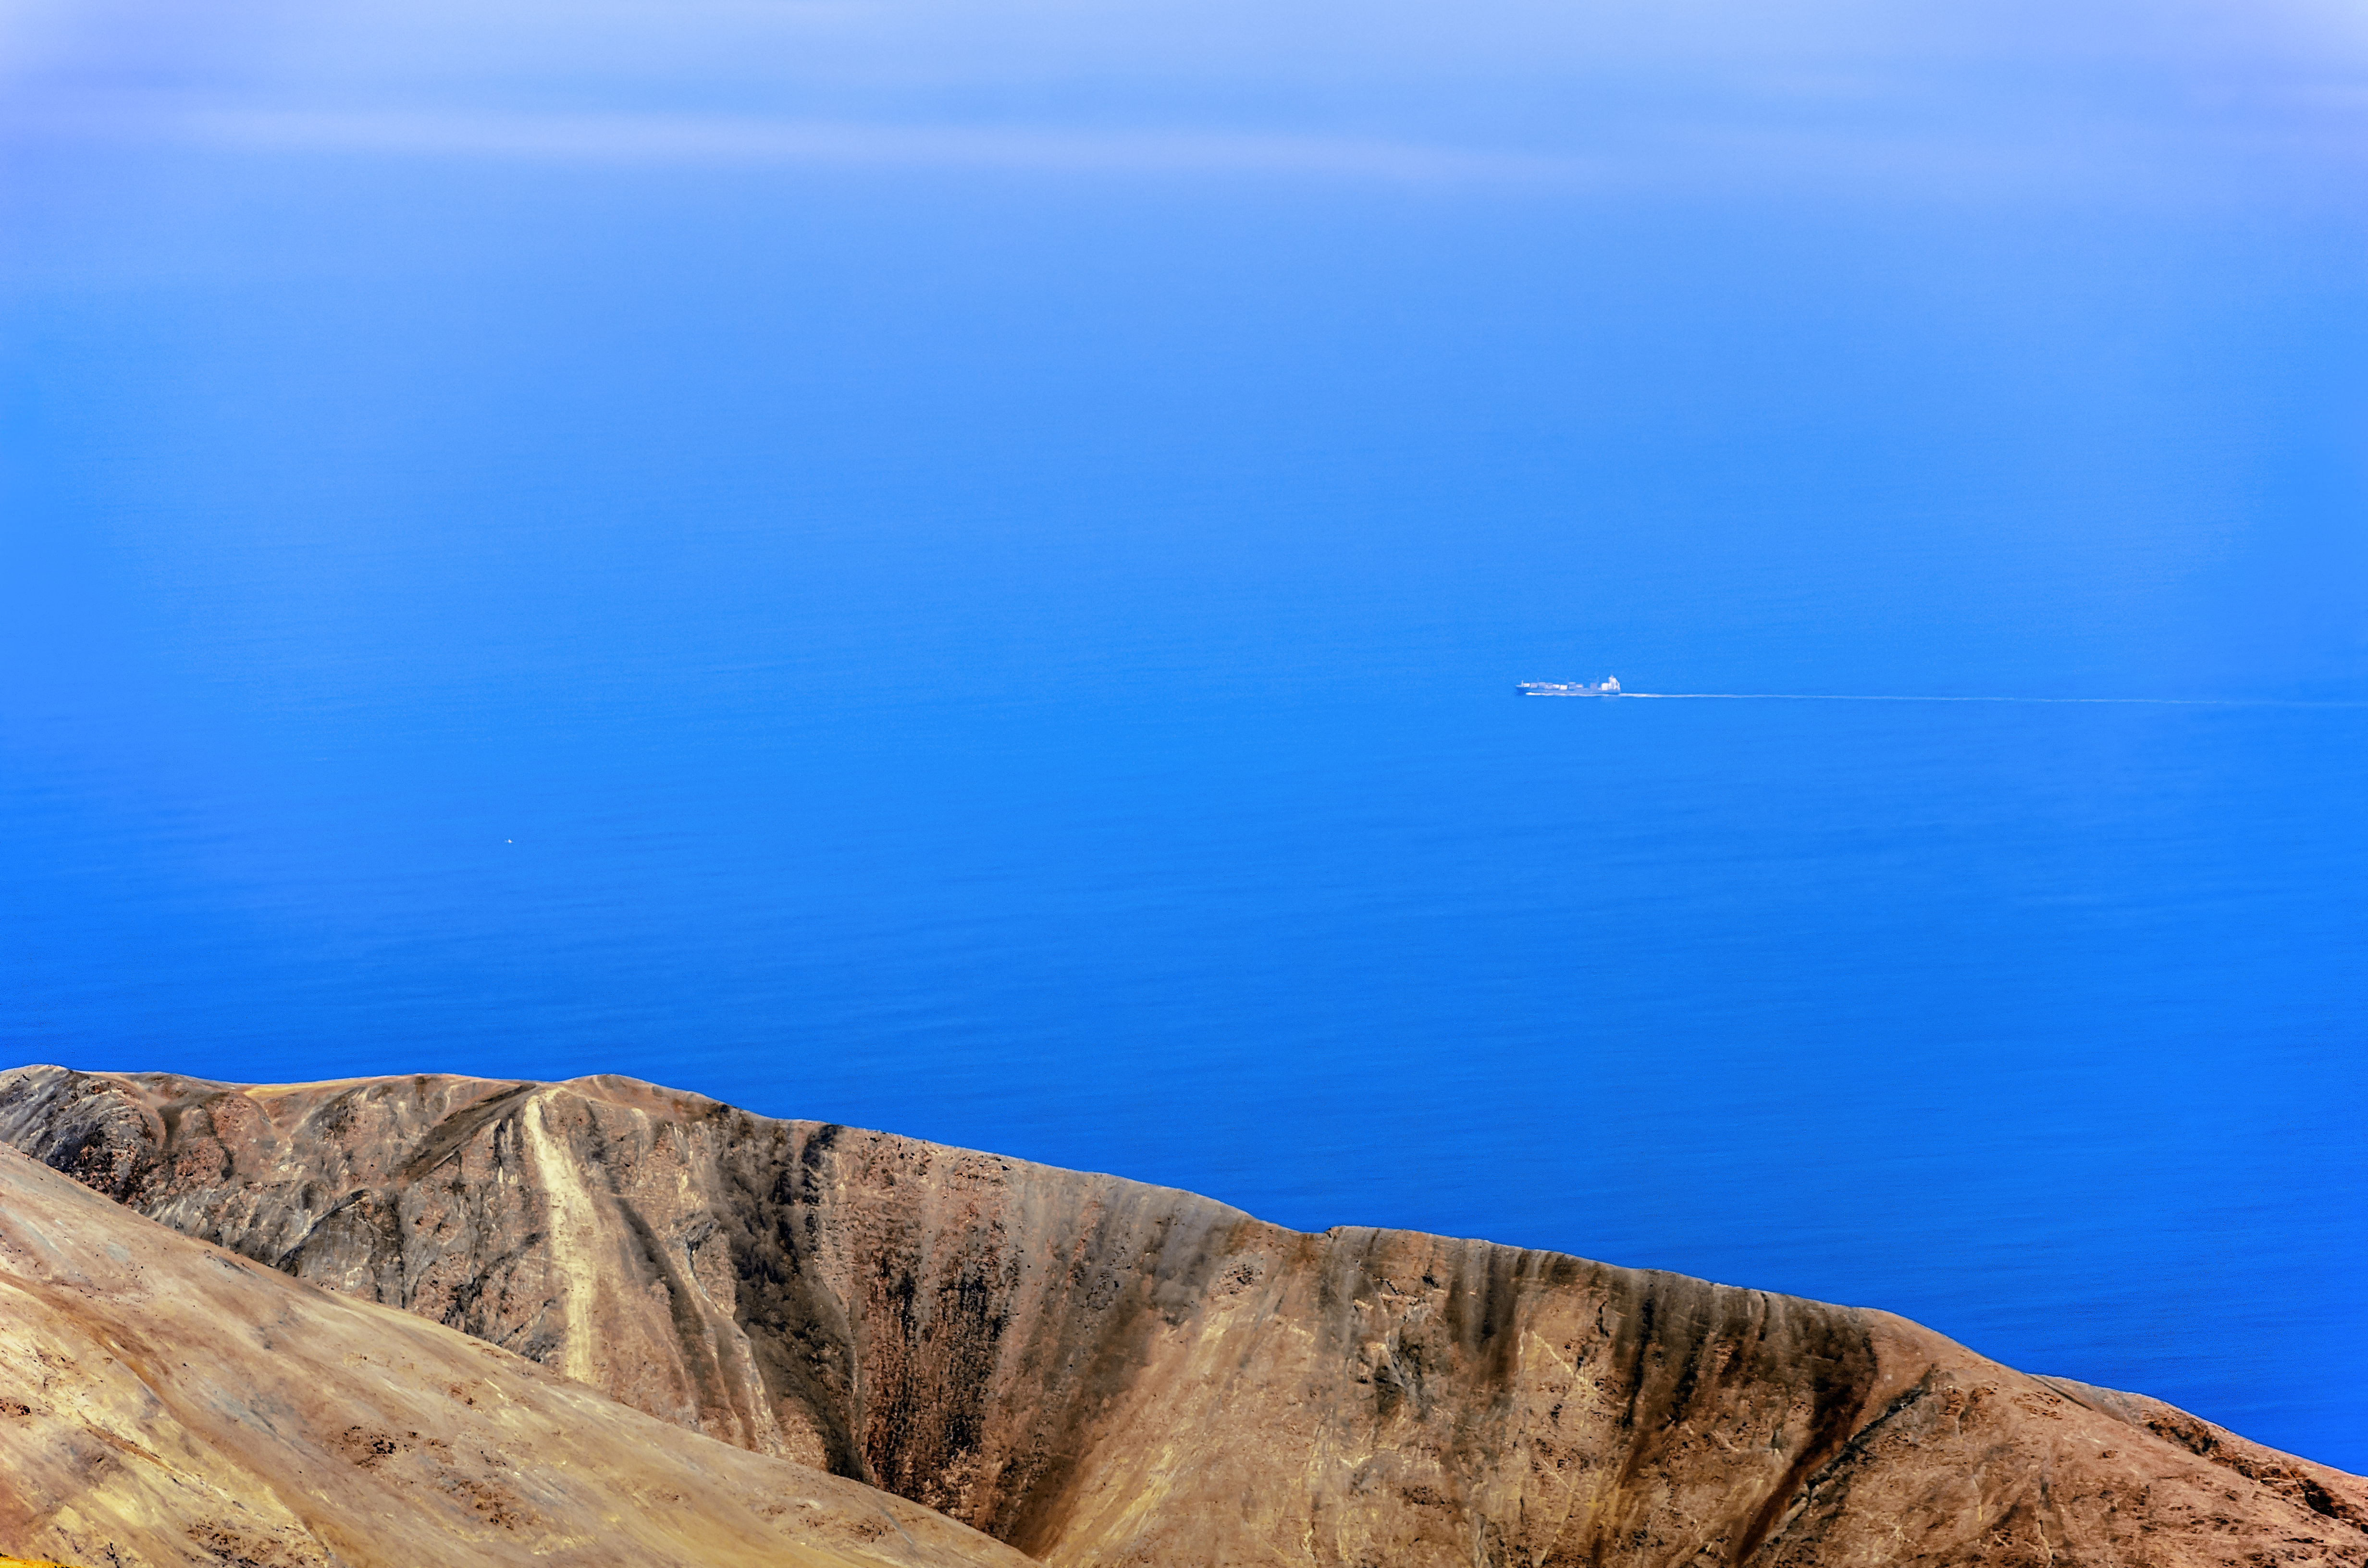

The desert and the ocean

This image presents a quite uncommon picture: taken at the Paranal Observatory, ESO Photo Ambassador Gabriel Grammer was looking to the west just to see the Pacific Ocean. Even though Paranal is located high above sea level in the Atacama Desert, it is only 12 km away from the shore. However, most of the time, the view to the ocean is disturbed by a thick layer of low altitude clouds and seeing the ships passing close by happens rarely.

Credit: G. Brammer/ESO